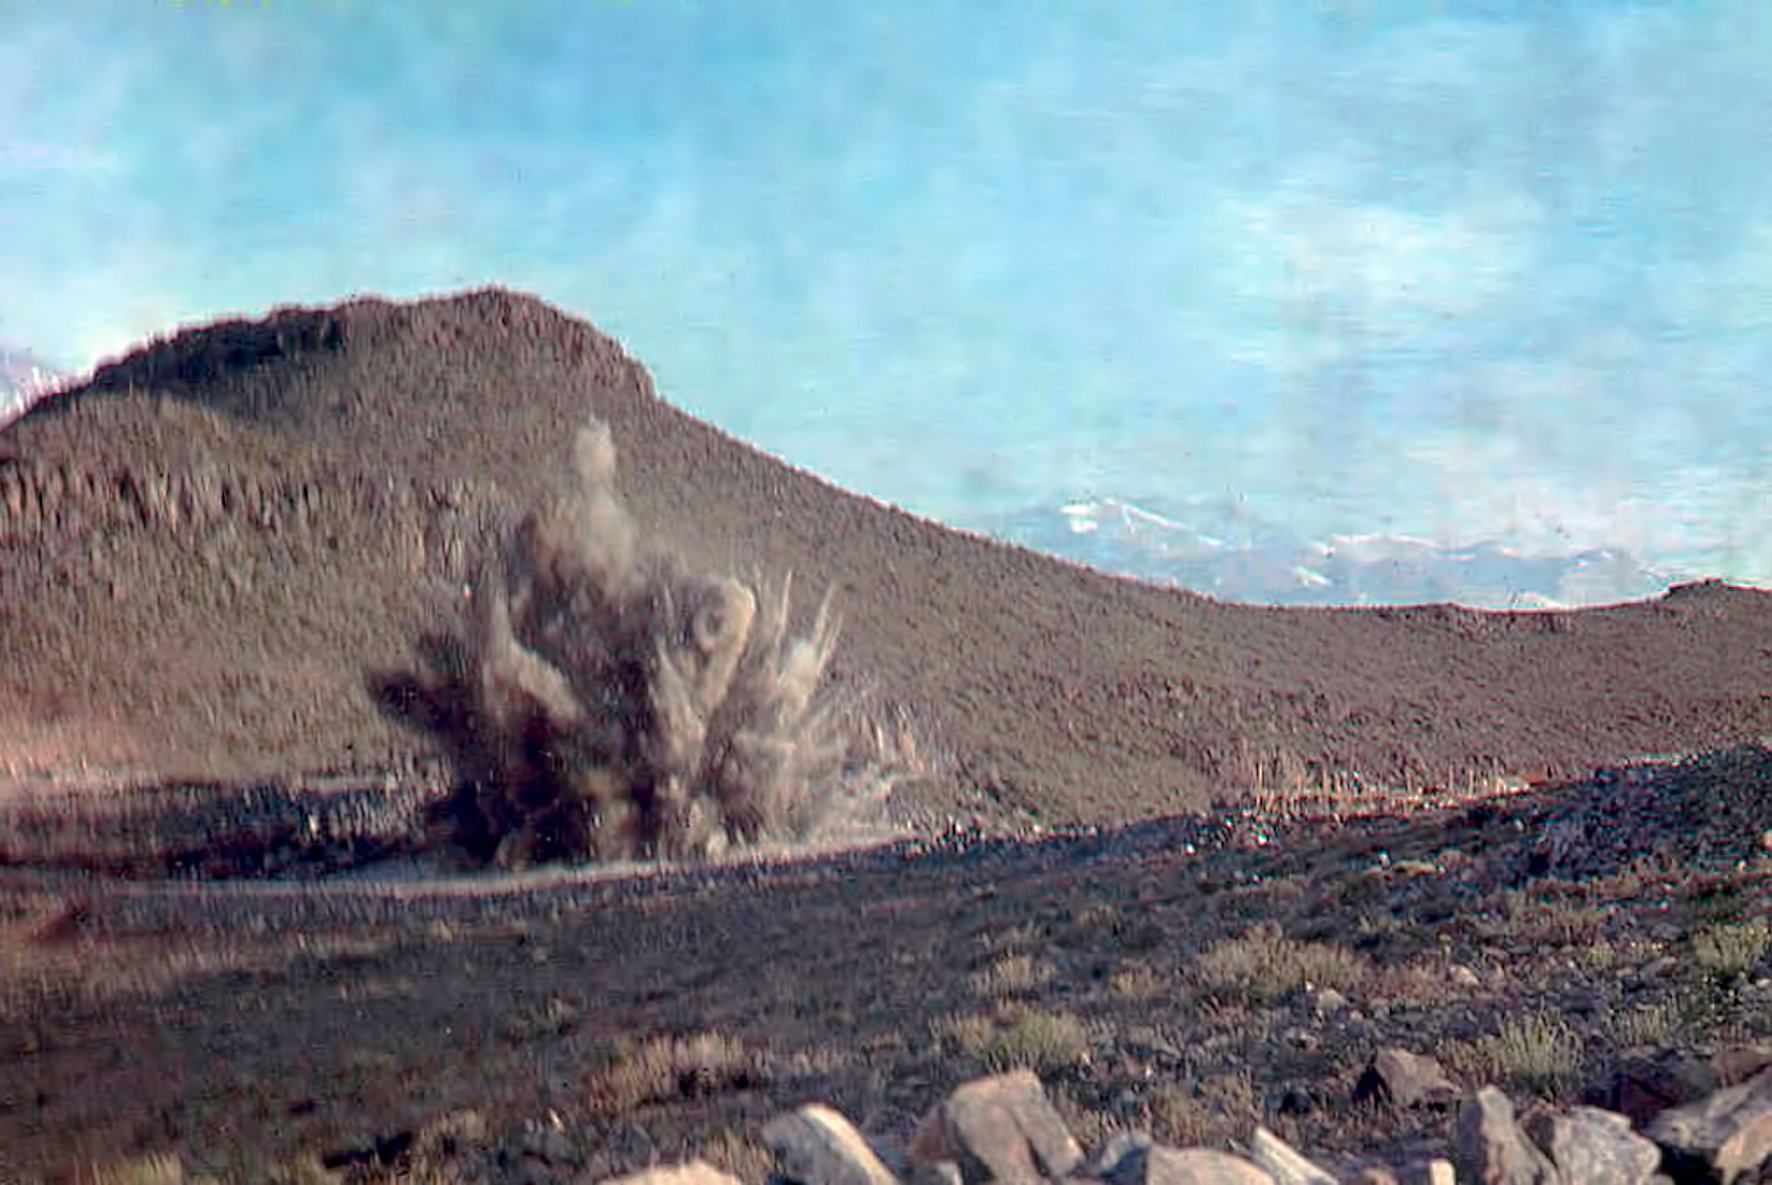

Controlled explosion during construction at La Silla

Photo documenting the early days of La Silla construction.

Credit: ESO